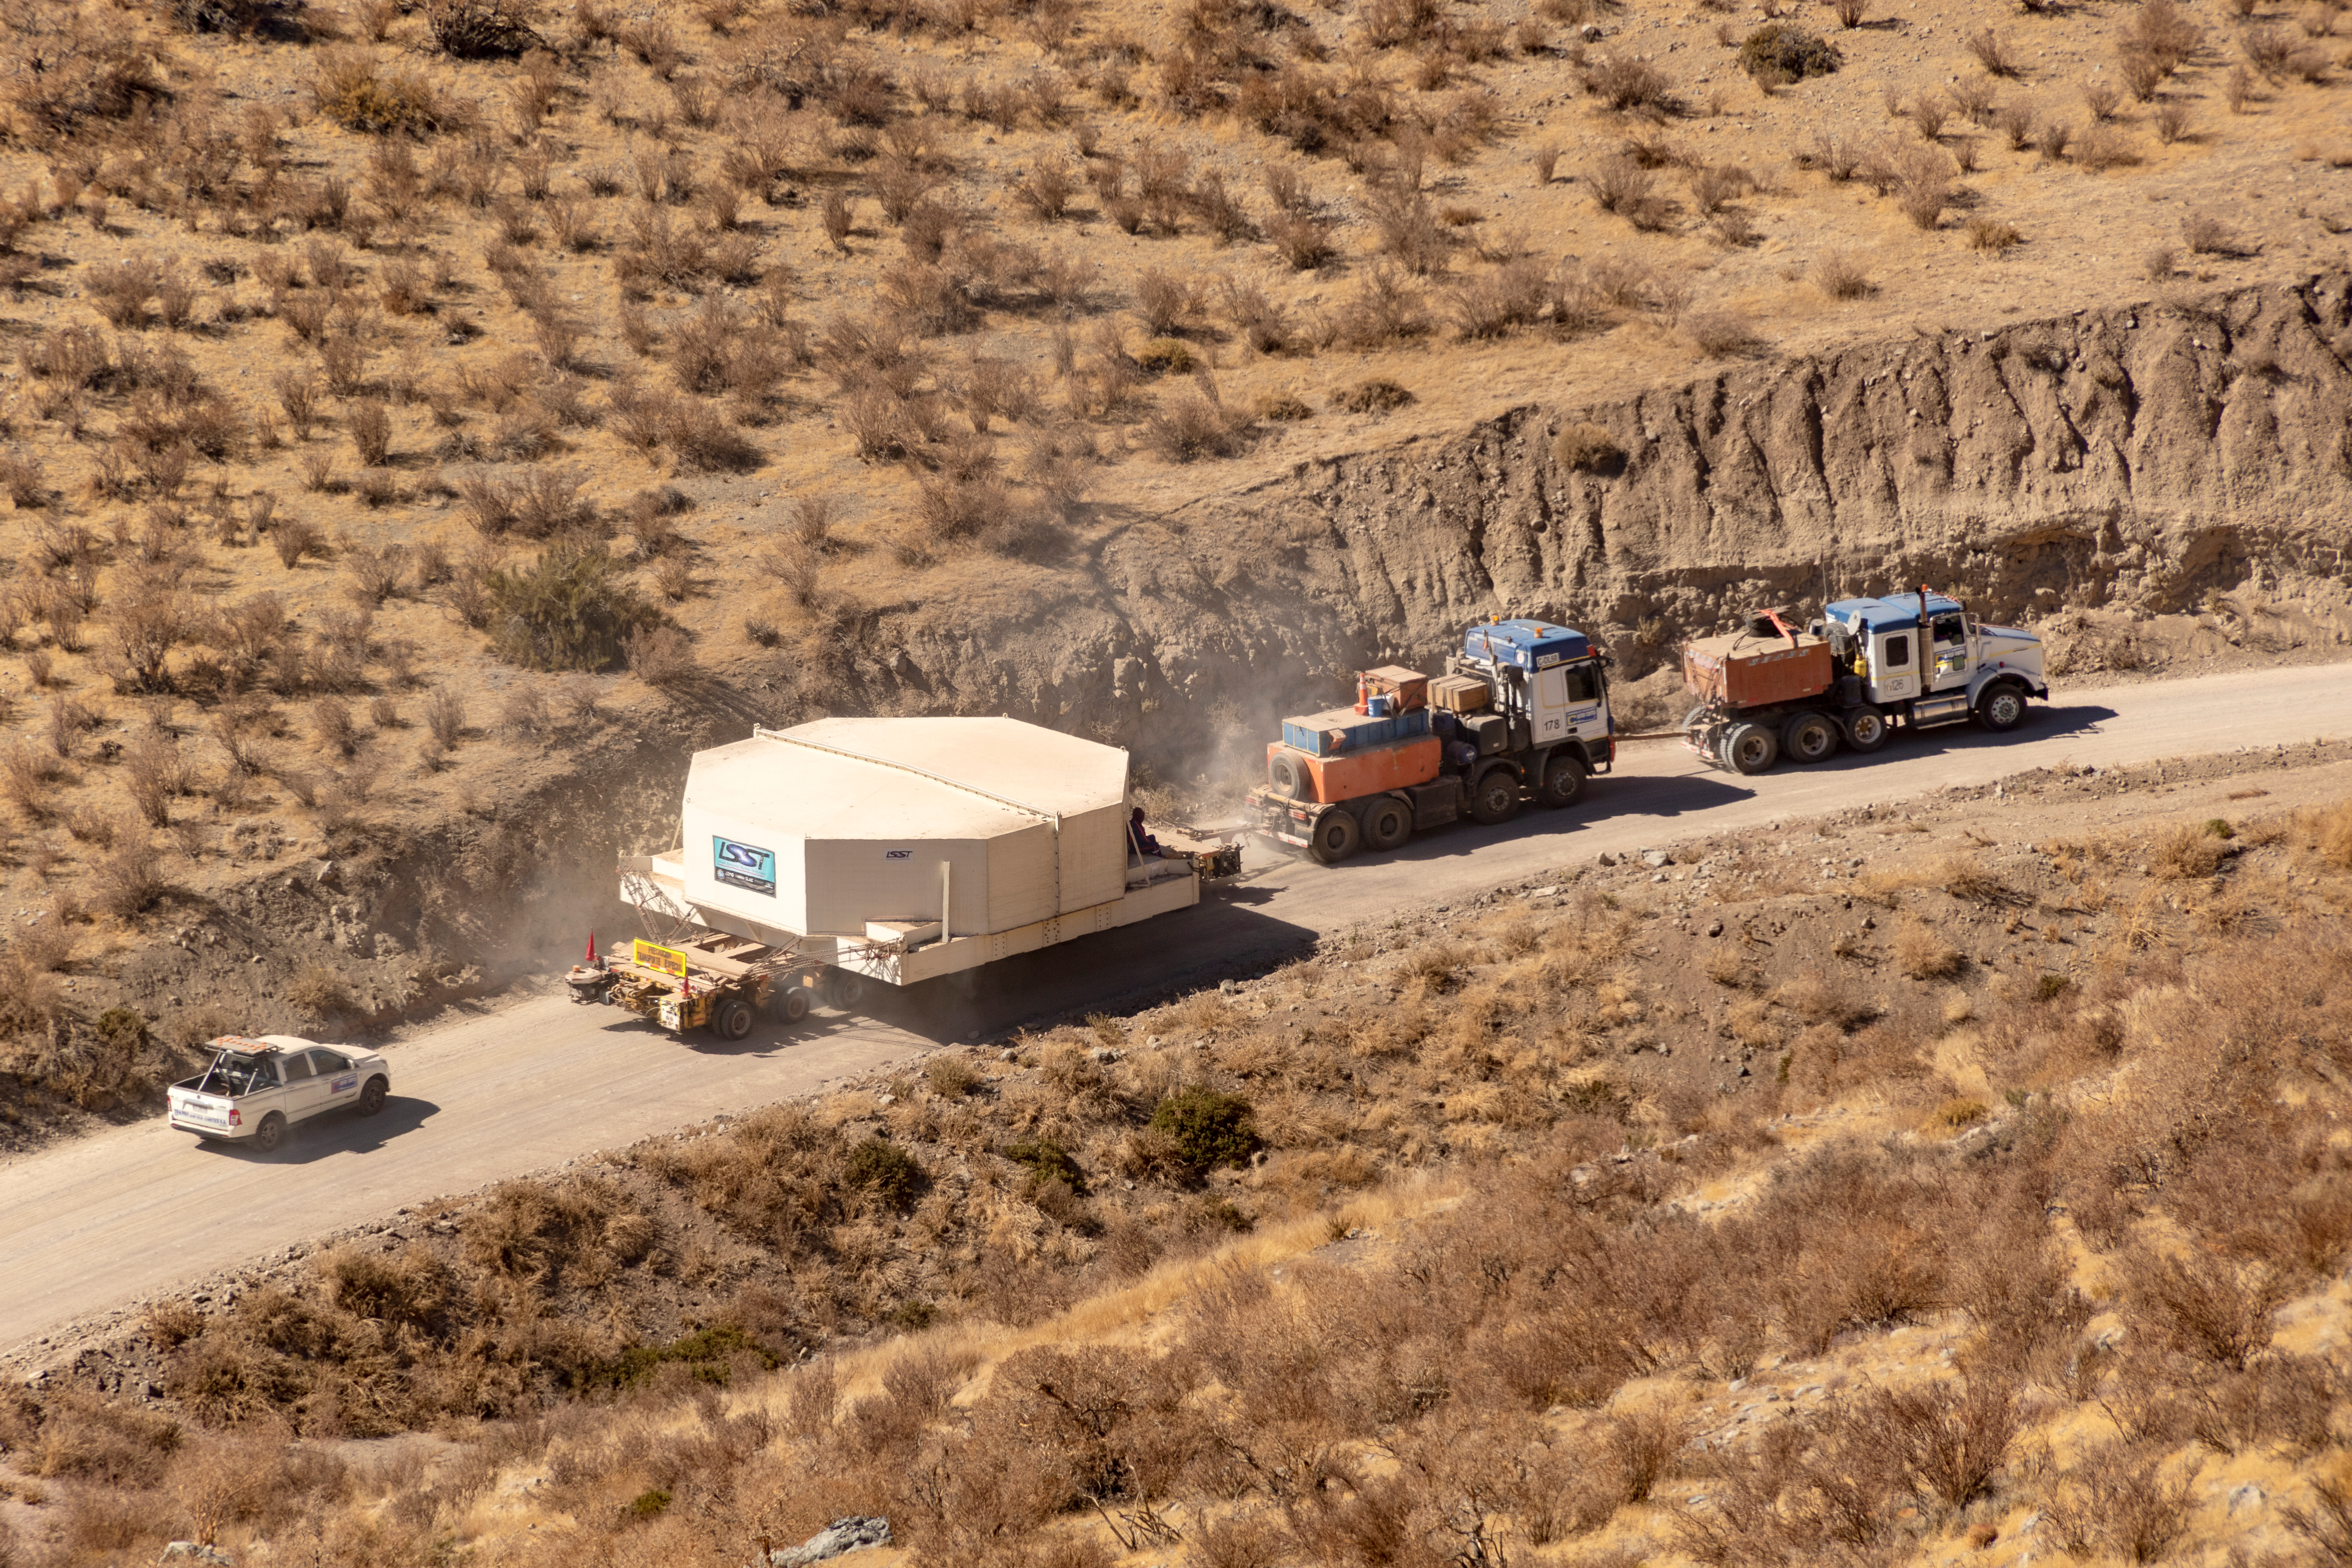

M1M3 Transported to the Summit

The LSST Primary/Tertiary Mirror (M1M3) arrived in the port of Coquimbo on May 7, and was transported to the LSST summit facility building over the next several days. It arrived on the summit on May 11, 2019.

Credit: Rubin Observatory/NSF/AURA